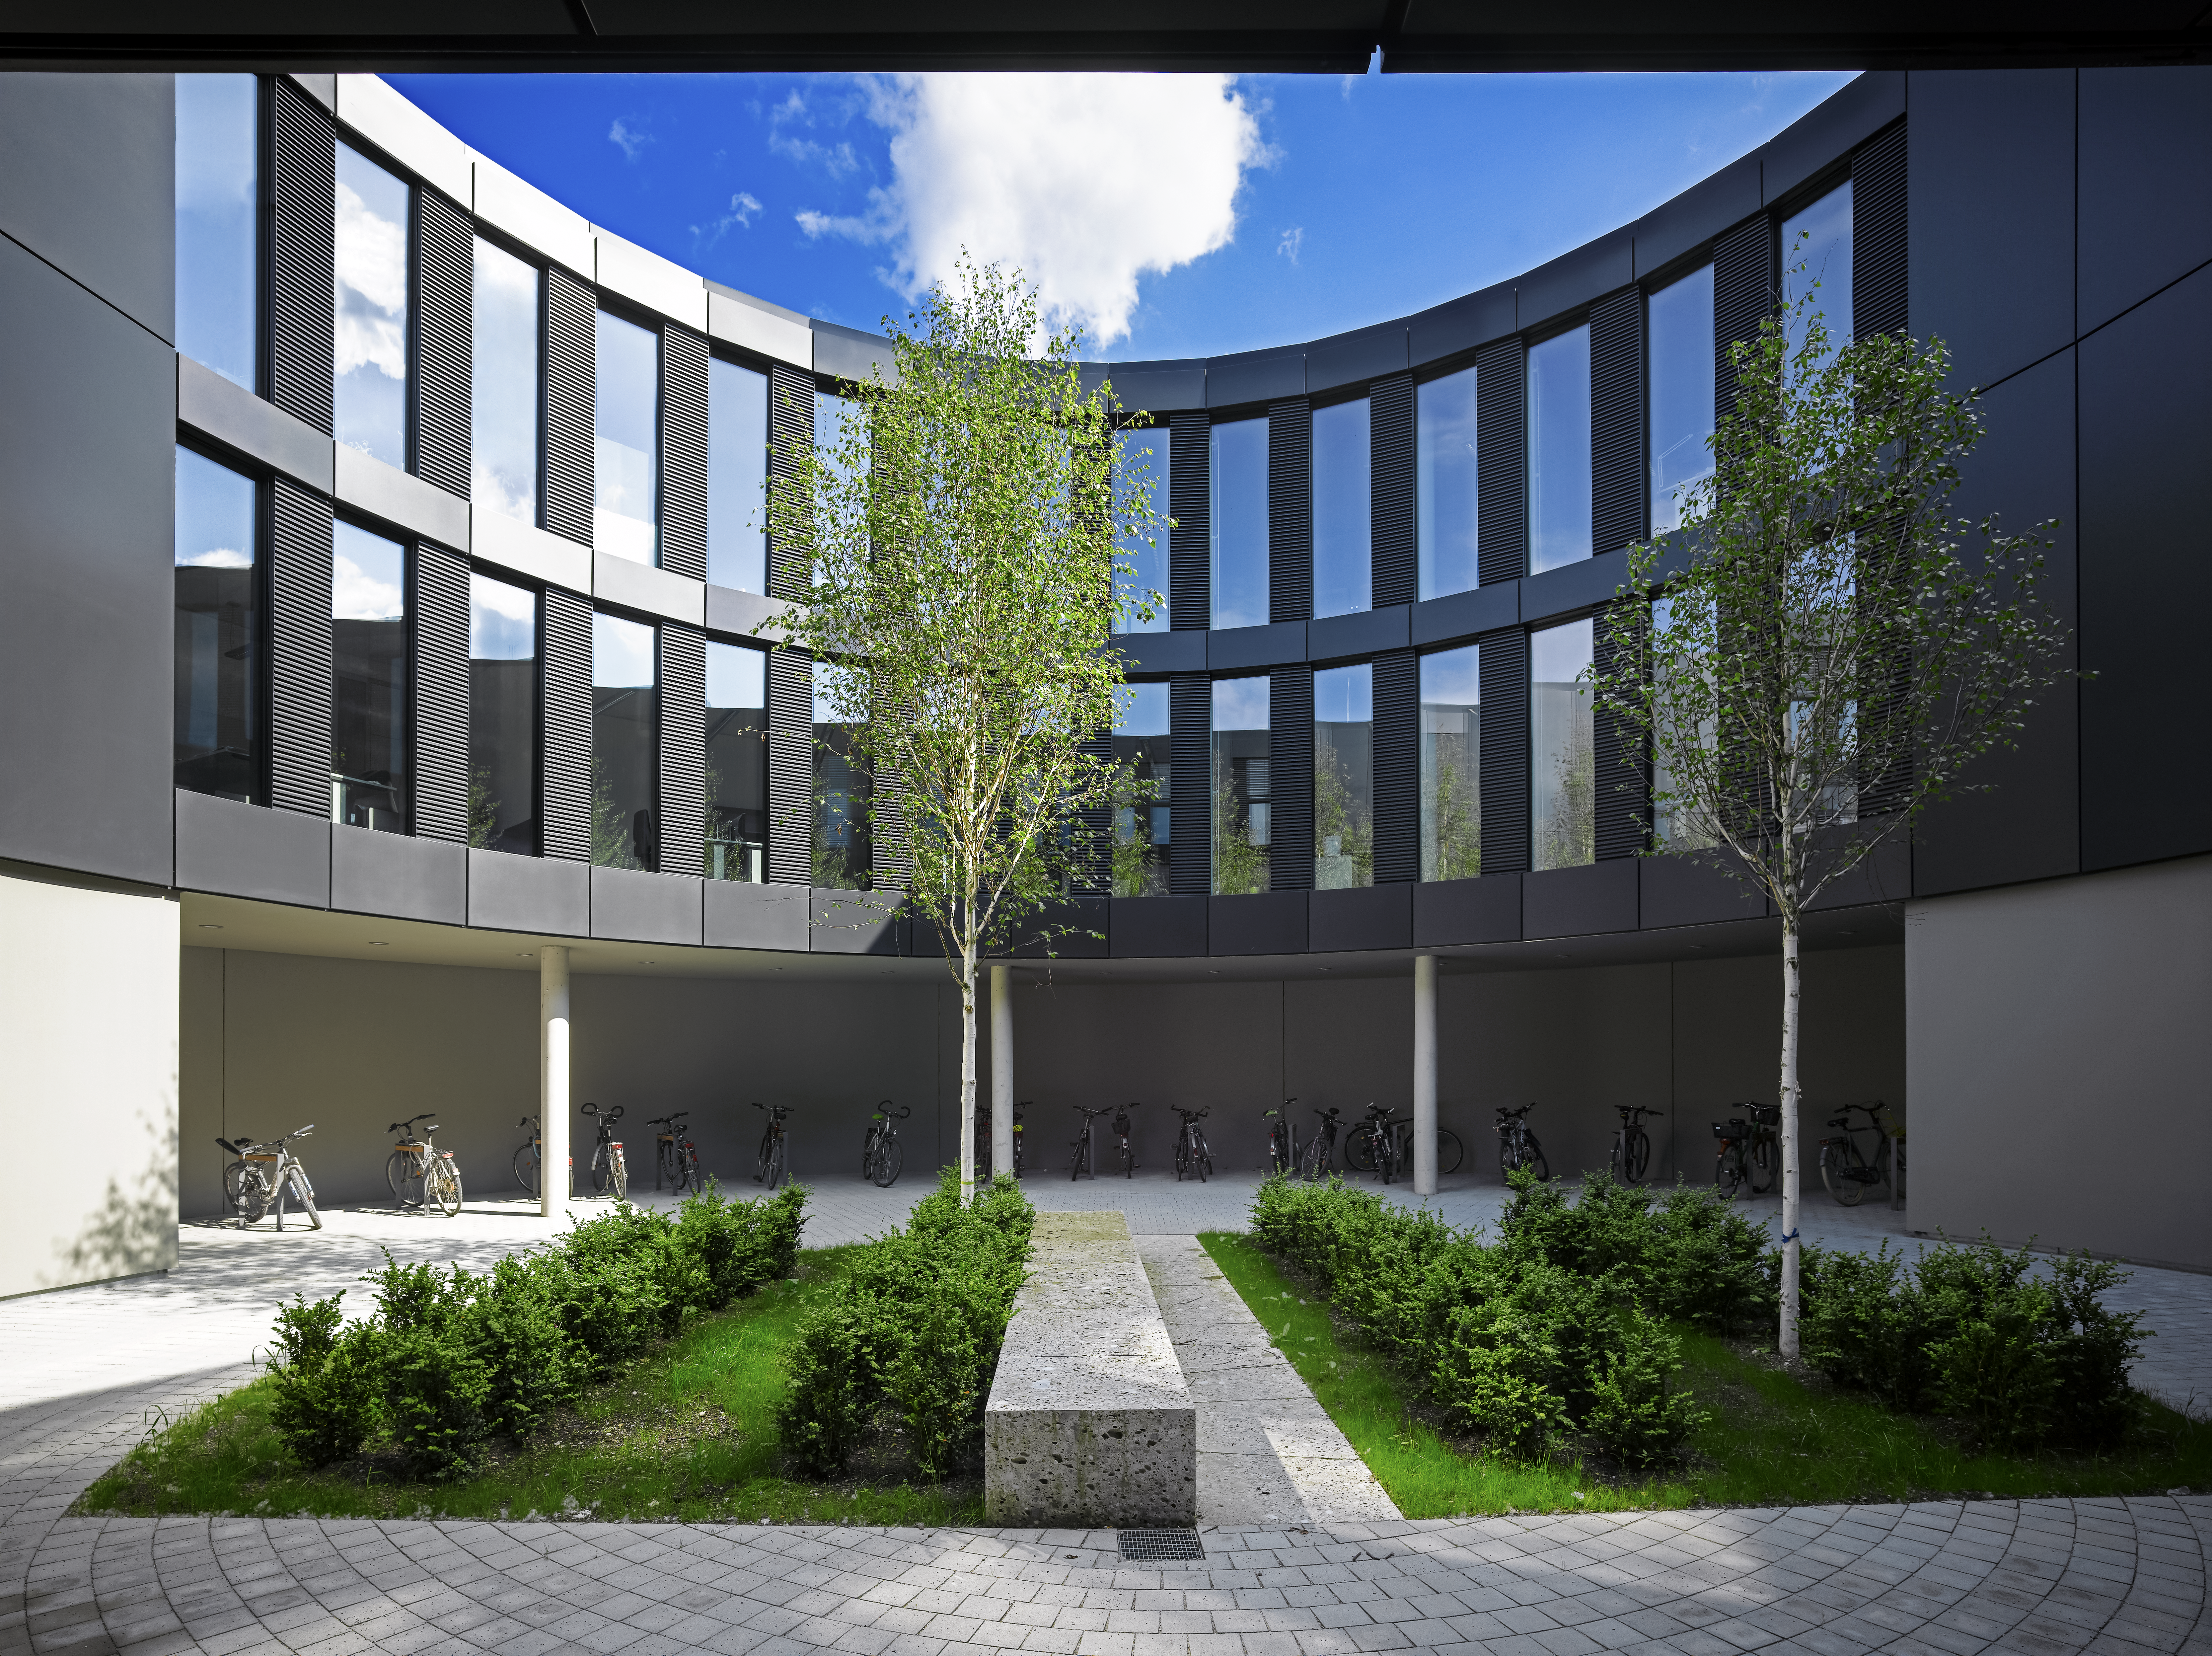

ESO Headquarters

The new office building of the ESO Headquarters in Garching, Germany.

Credit: Roland Halbe/ESO